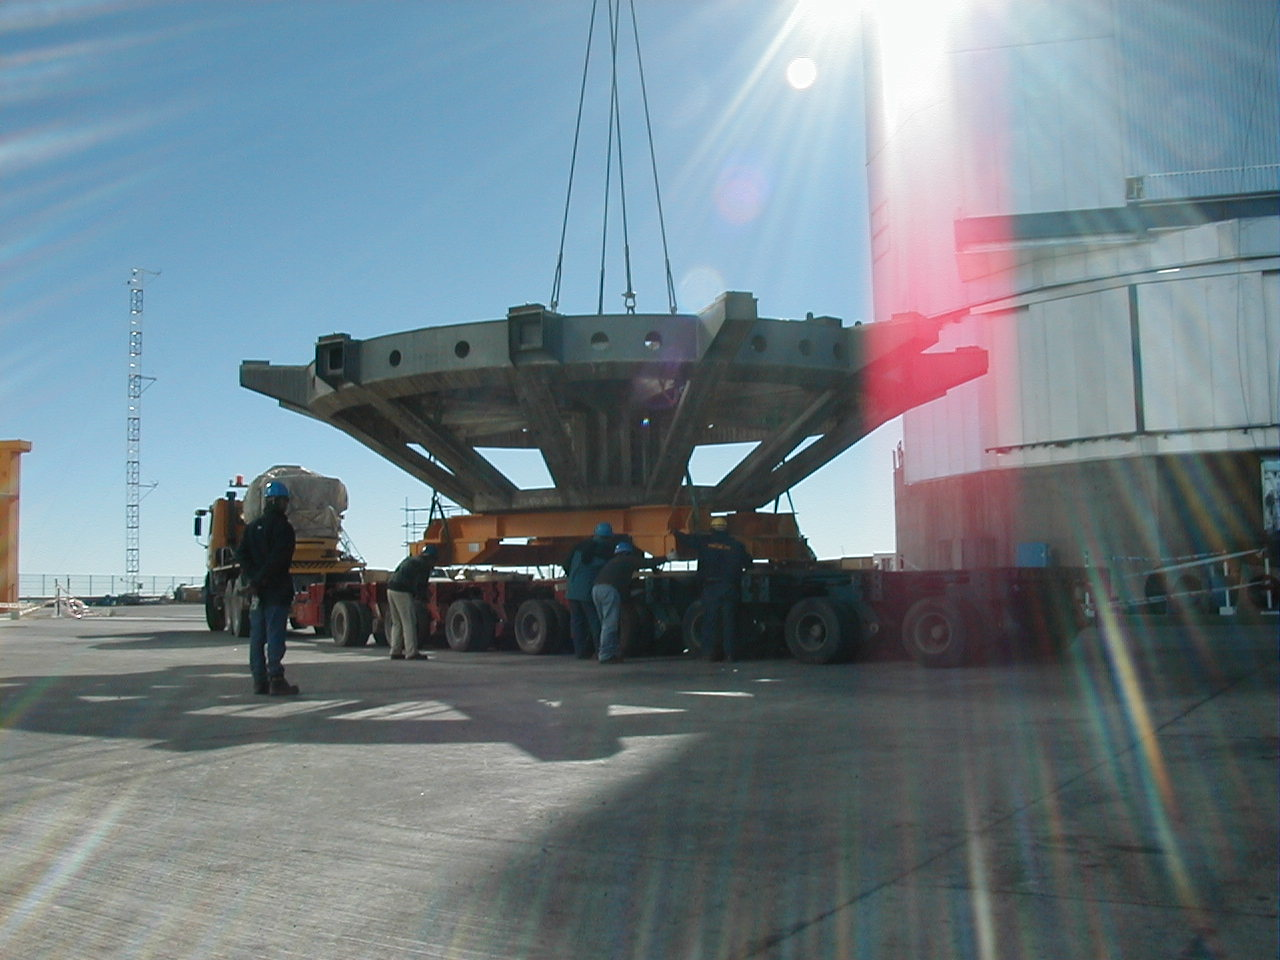

Removing the dummy mirror cell

The dummy mirror cell that was used for the first balancing tests of MELIPAL is removed from the telescope enclosure and placed on the transporter on which it will be brought down the mountain.

Credit: ESO